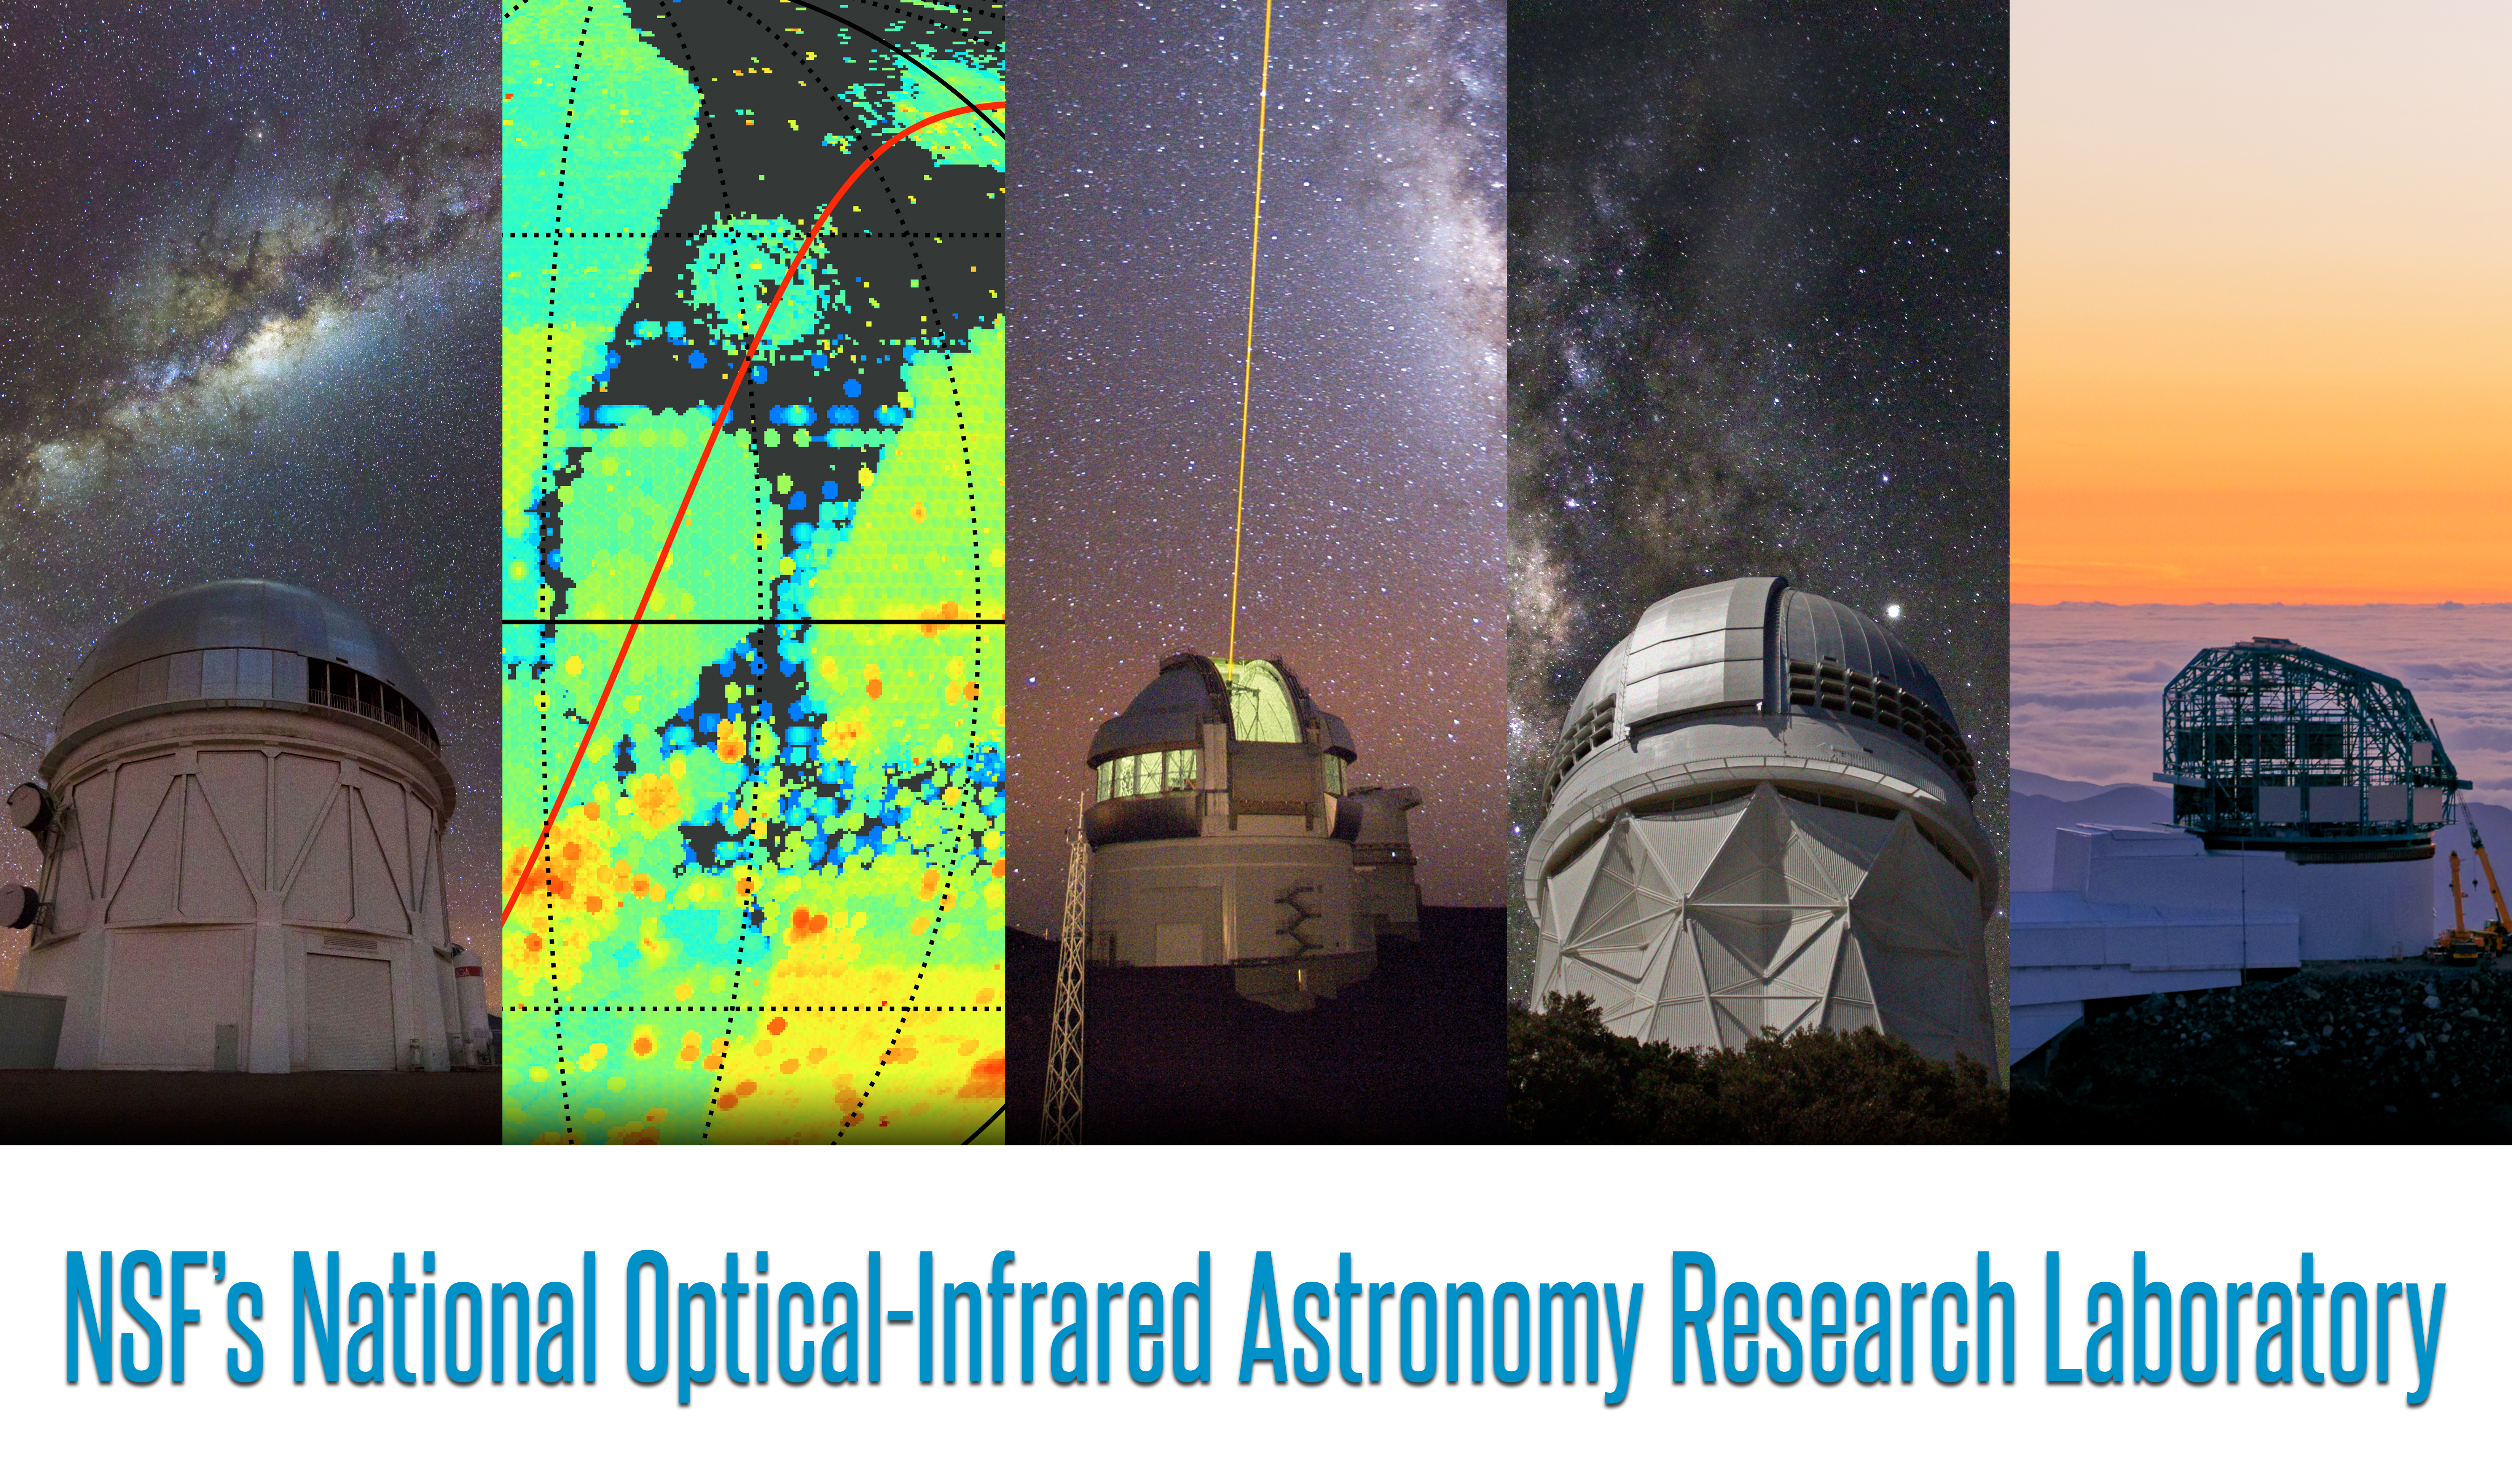

Telescopes from the five infrastructures

Credit: NOIRLab/NSF/AURA/P. Marenfeld